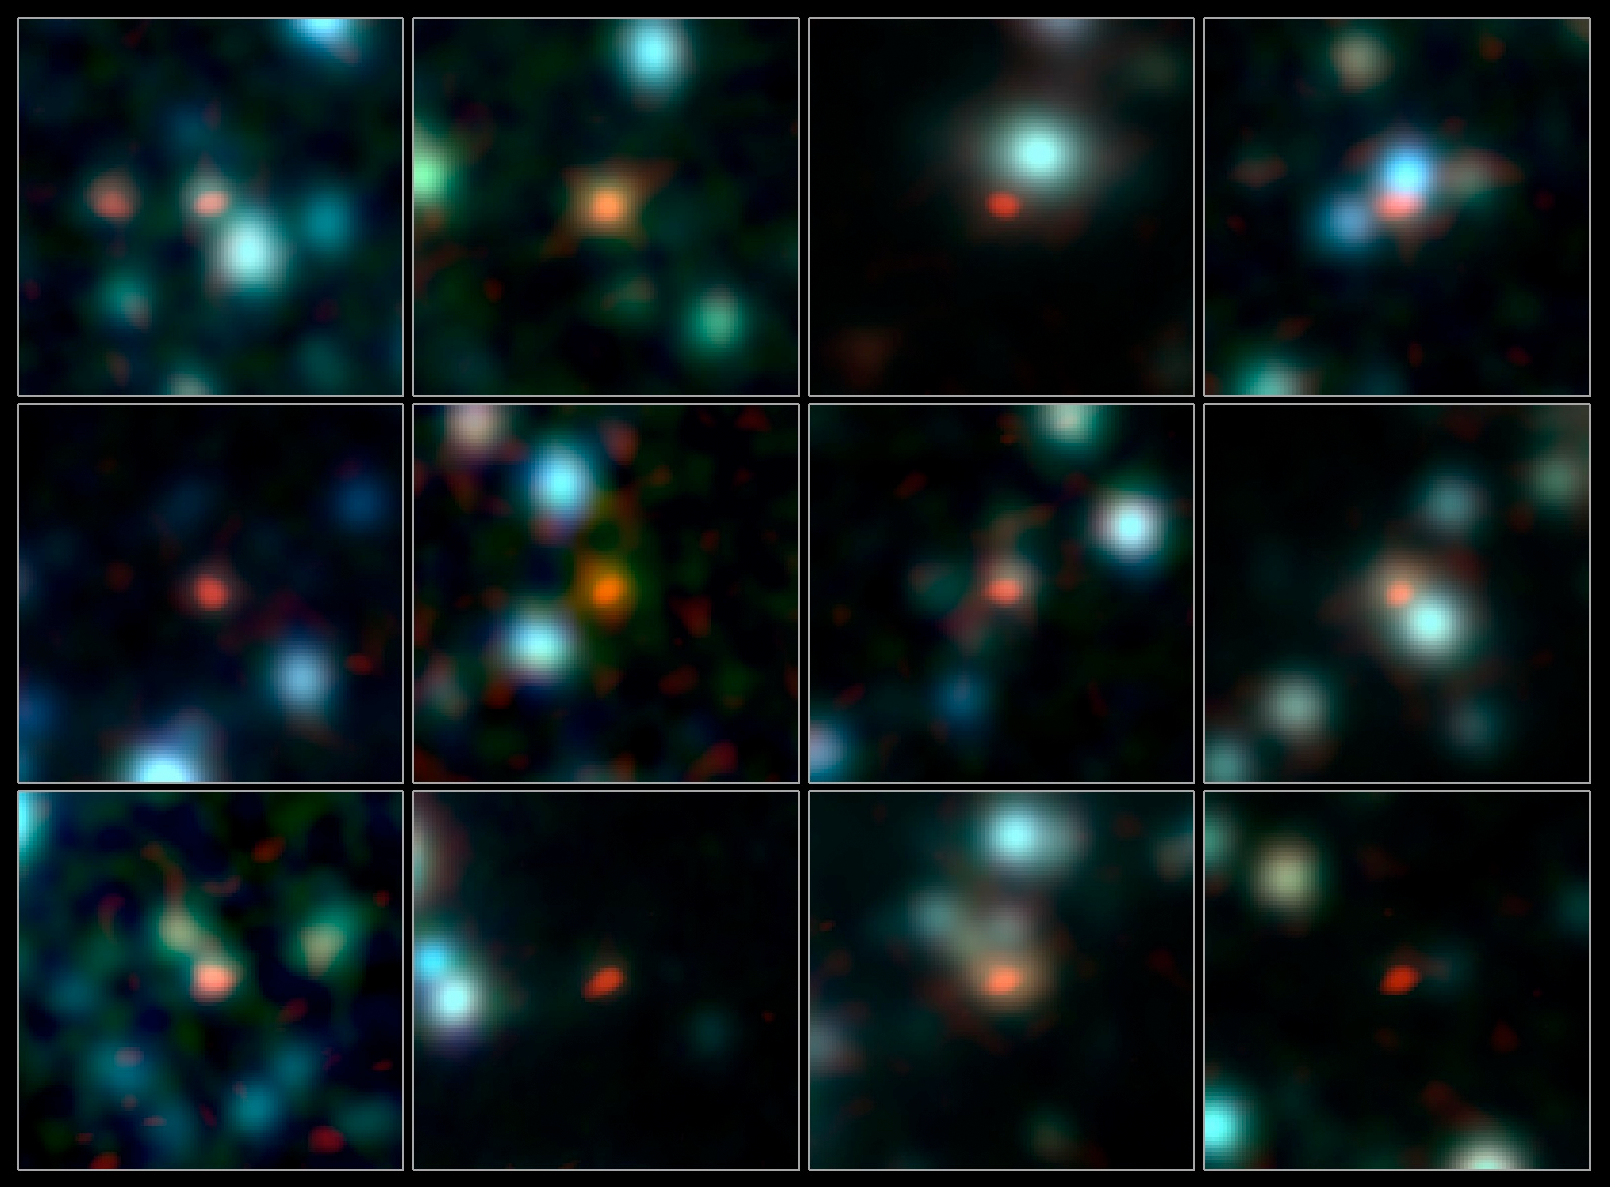

ALMA pinpoints early galaxies

A team of astronomers has used ALMA (the Atacama Large Millimeter/submillimeter Array) to pinpoint the locations of over 100 of the most fertile star-forming galaxies in the early Universe.

This image shows close-ups of a selection of these galaxies. The ALMA observations, at submillimetre wavelengths, are shown in orange/red and are overlaid on an infrared view of the region as seen by the IRAC camera on the Spitzer Space Telescope.

The best map so far of these distant dusty galaxies was made using the Atacama Pathfinder Experiment (APEX), but the observations were not sharp enough to unambiguously identify these galaxies in images at other wavelengths. ALMA needed just two minutes per galaxy to pinpoint each one within a comparatively tiny region 200 times smaller than the broad APEX blobs, and with three times the sensitivity.

Credit: ALMA (ESO/NAOJ/NRAO), J. Hodge et al., A. Weiss et al., NASA Spitzer Science Center